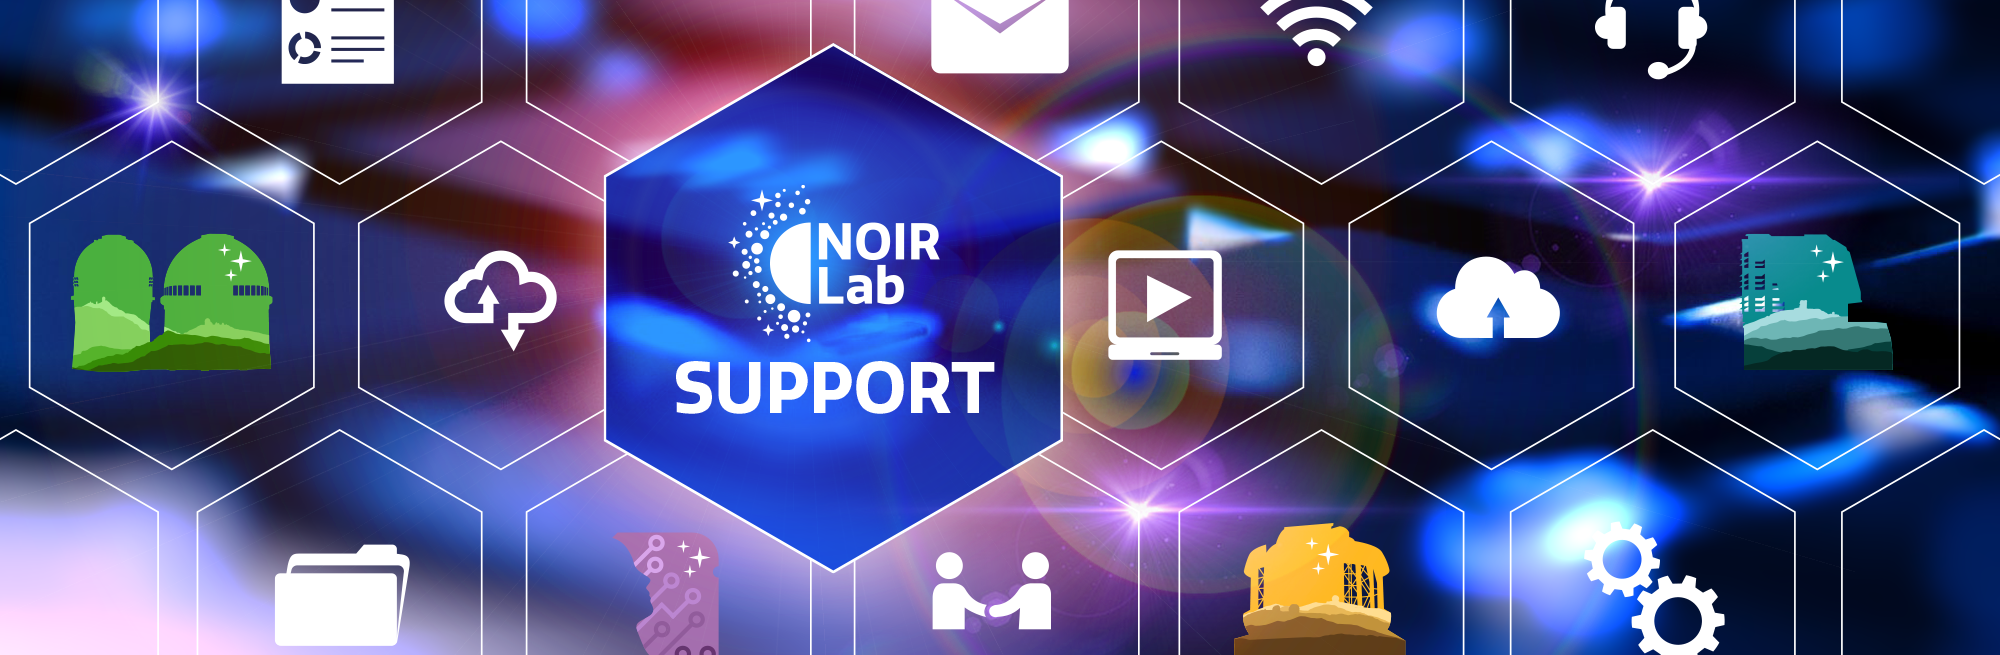

Where to get help

Where to get help illustration.

Credit: NOIRLab/NSF/AURA/P. Marenfeld